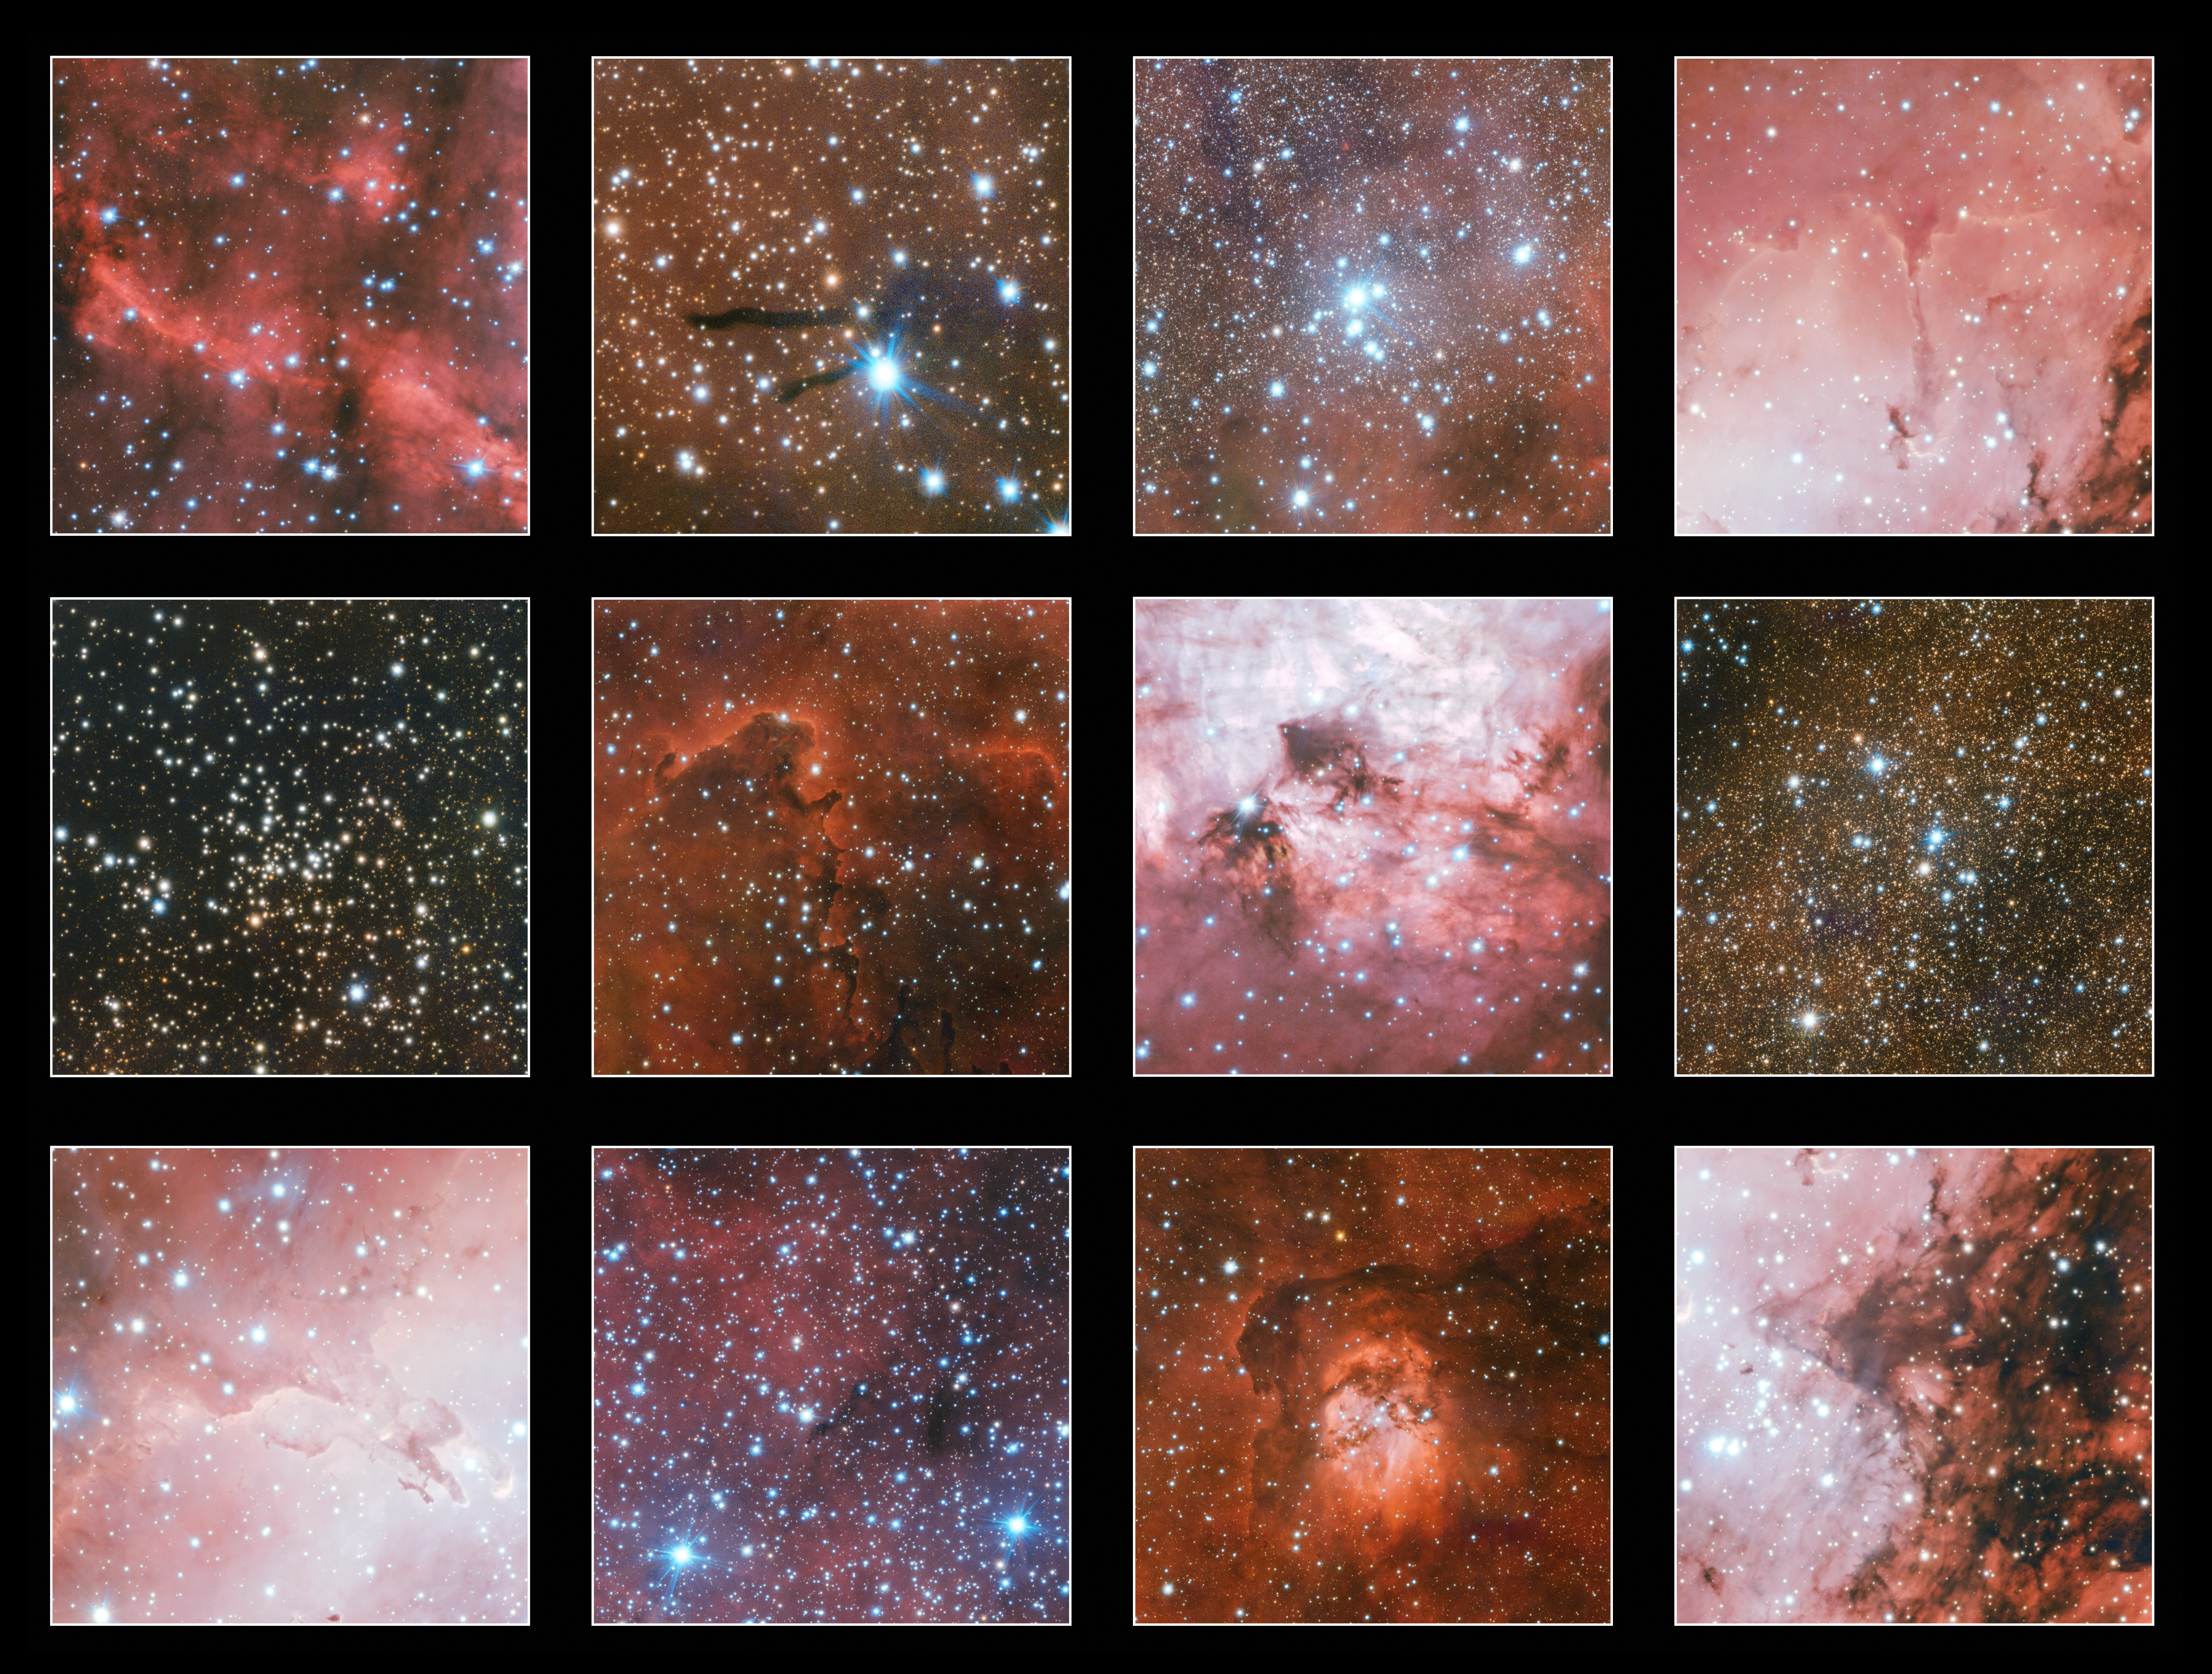

Highlights from huge VST nebula image

The compilation shows a few of the many highlights in an enormous three gigapixel image from ESO’s VLT Survey Telescope (VST) that includes the faint, glowing cloud of gas called Sharpless 2-54, the iconic Eagle Nebula and the Omega Nebula.

Credit: ESO